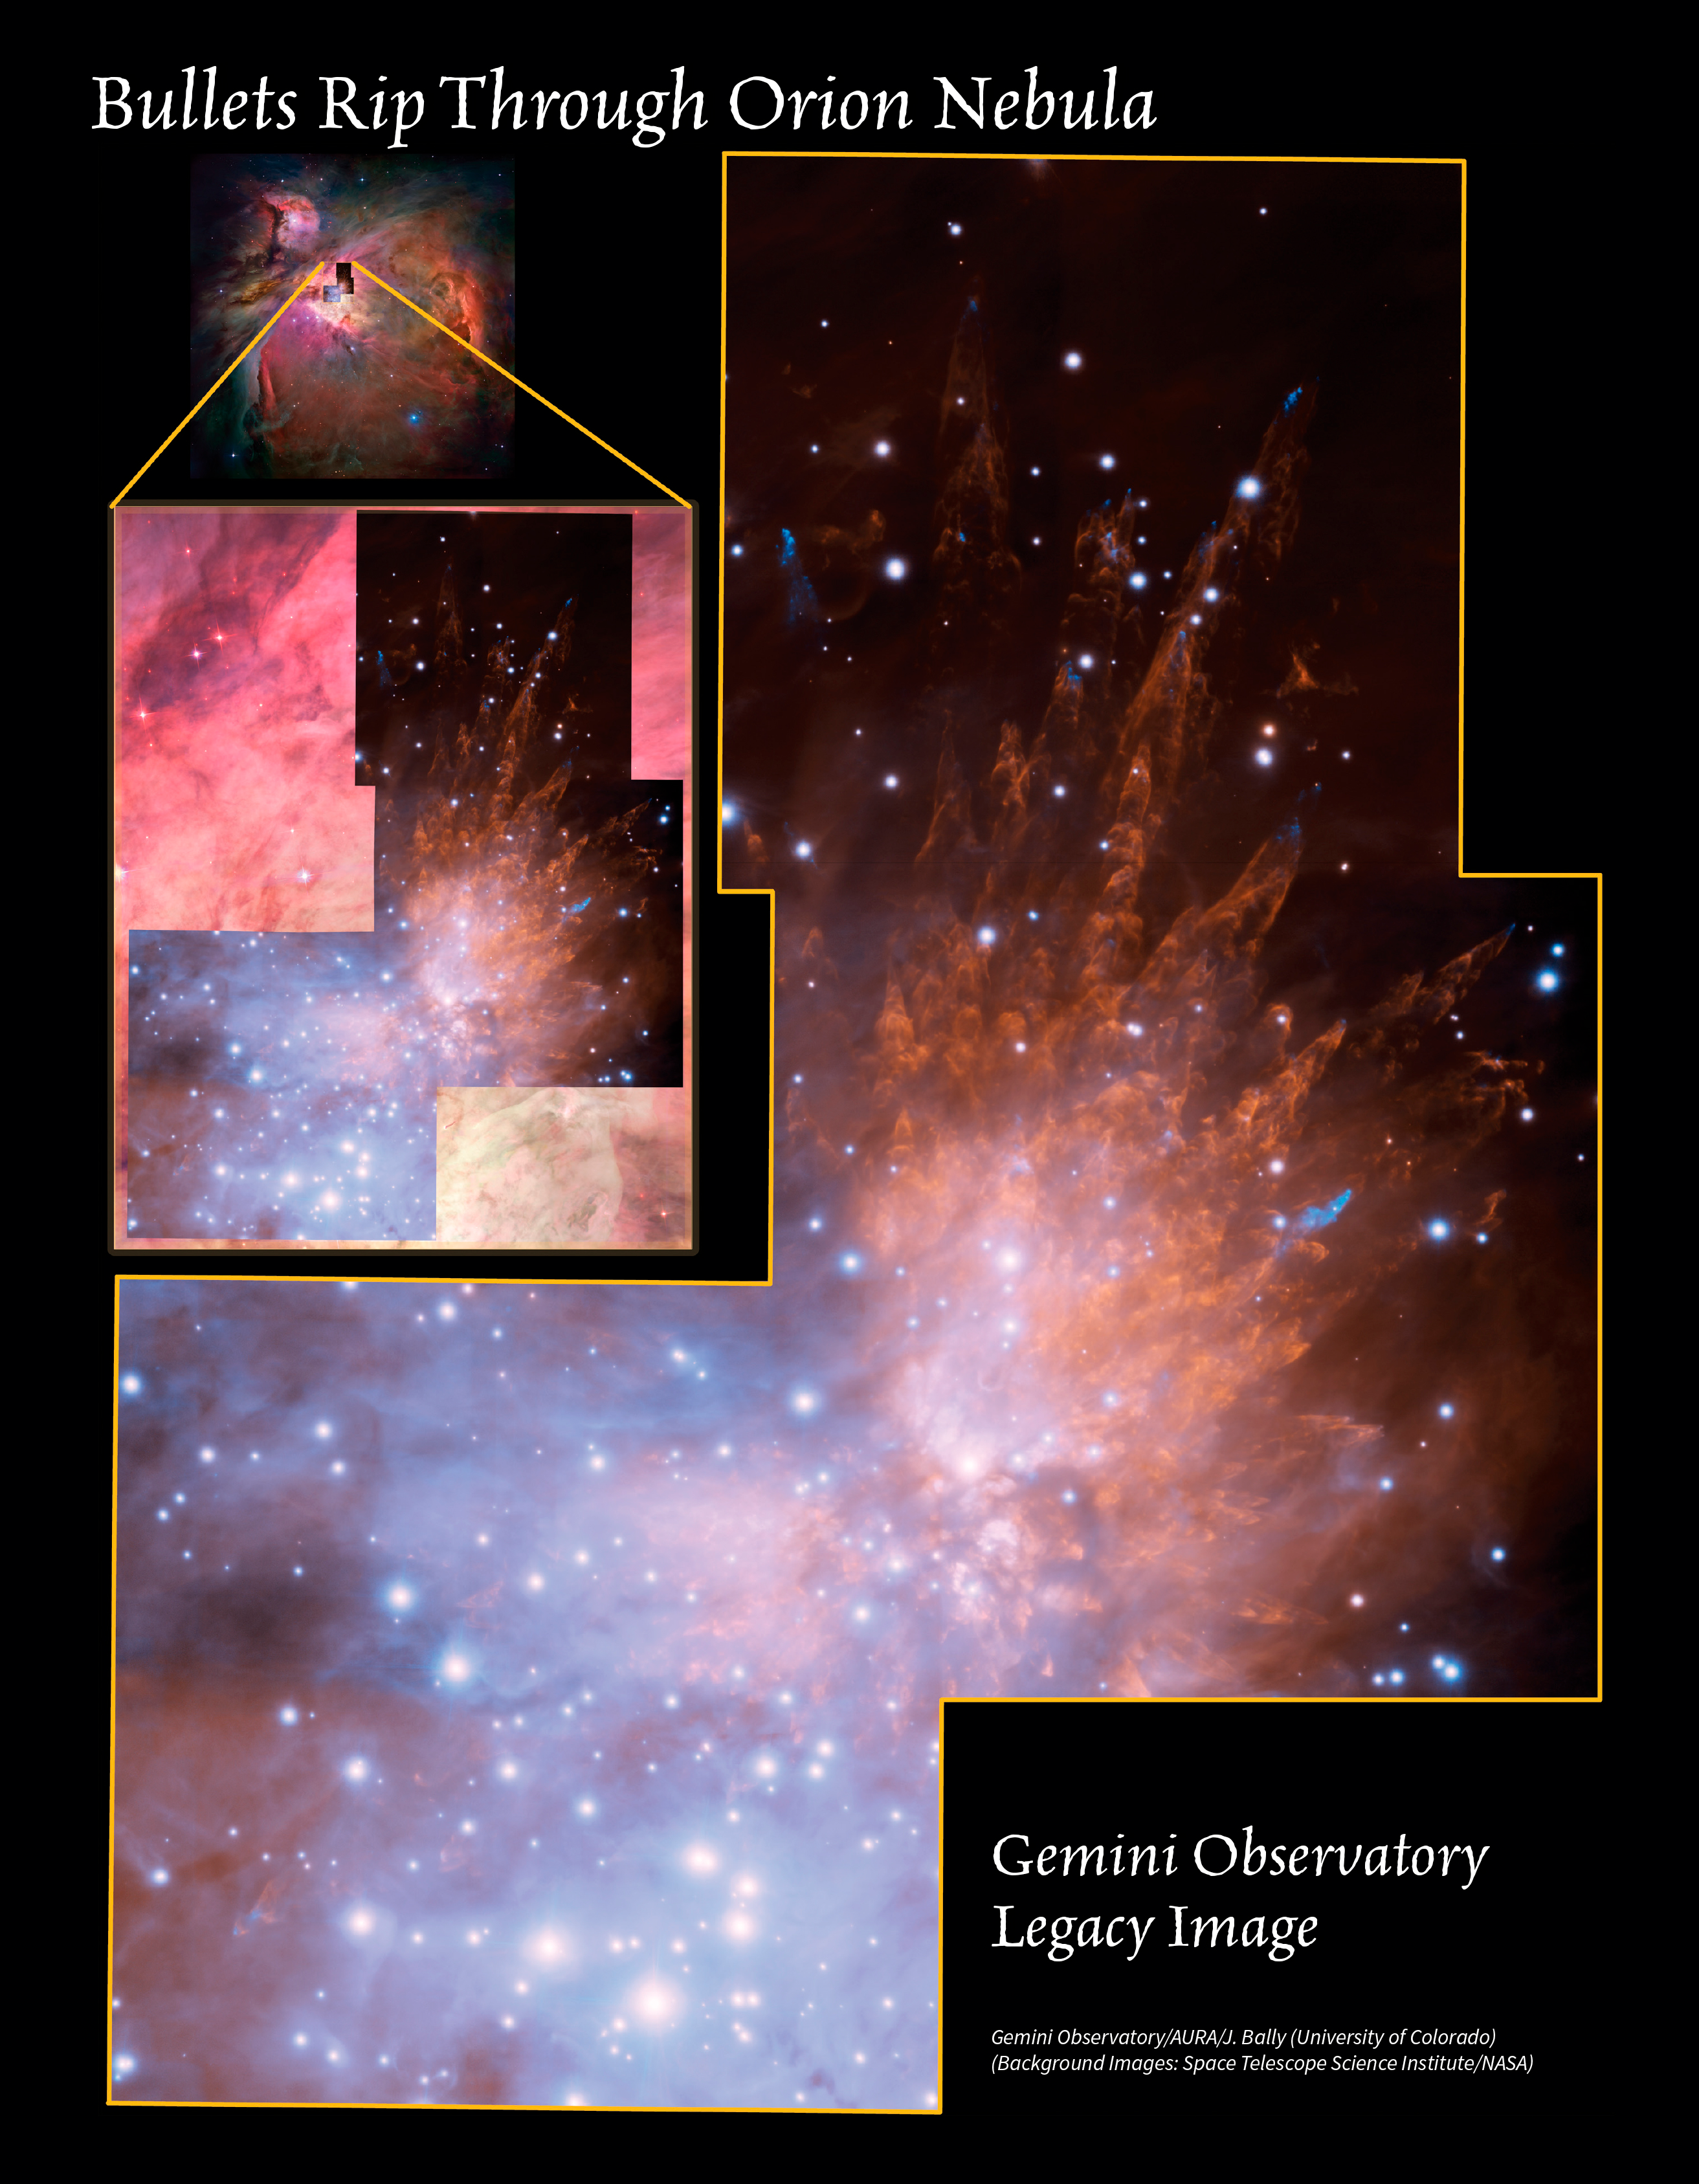

Bullets Rip Through Orion Nebula

Blue cosmic “bullets” rifle through the outskirts of the Orion Nebula (inset, at top left) in this highly detailed, large-field composite image from the Gemini South telescope in Chile. Discovered in 1983, the Orion Bullets are clumps of gas ejected from deep within the Orion Nebula, located some 1,500 light years away from us. The violence causing this is likely related to the recent formation of a cluster of massive stars with strong winds that can expel gas at very high velocities. As these bullets pass through neutral hydrogen gas, they heat up the cloud and produce the pillars that trace the passage of the clumps of gas. The blue bullets are actually quite large — about 10 times the size of Pluto’s orbit around the Sun. They are being propelled from a region of massive star formation outside, and below, the main image’s field of view. As the bullets speed outward, they leave behind distinctive tubular and cone-shaped wakes, which shine like tracers due to the bullets shock-heating the molecular hydrogen gas in the Orion Nebula. The wakes span much greater distances than the bullets, measuring as much as a fifth of a light year in length. Multiple fields are combined into this image that measures 2.9 x 3.8 arcminutes in extent. The image was achieved using the high-resolution capability of the Gemini Multi-conjugate adaptive optics System (GeMS) with the Gemini South Adaptive Optics Imager (GSAOI).

Credit: International Gemini Observatory